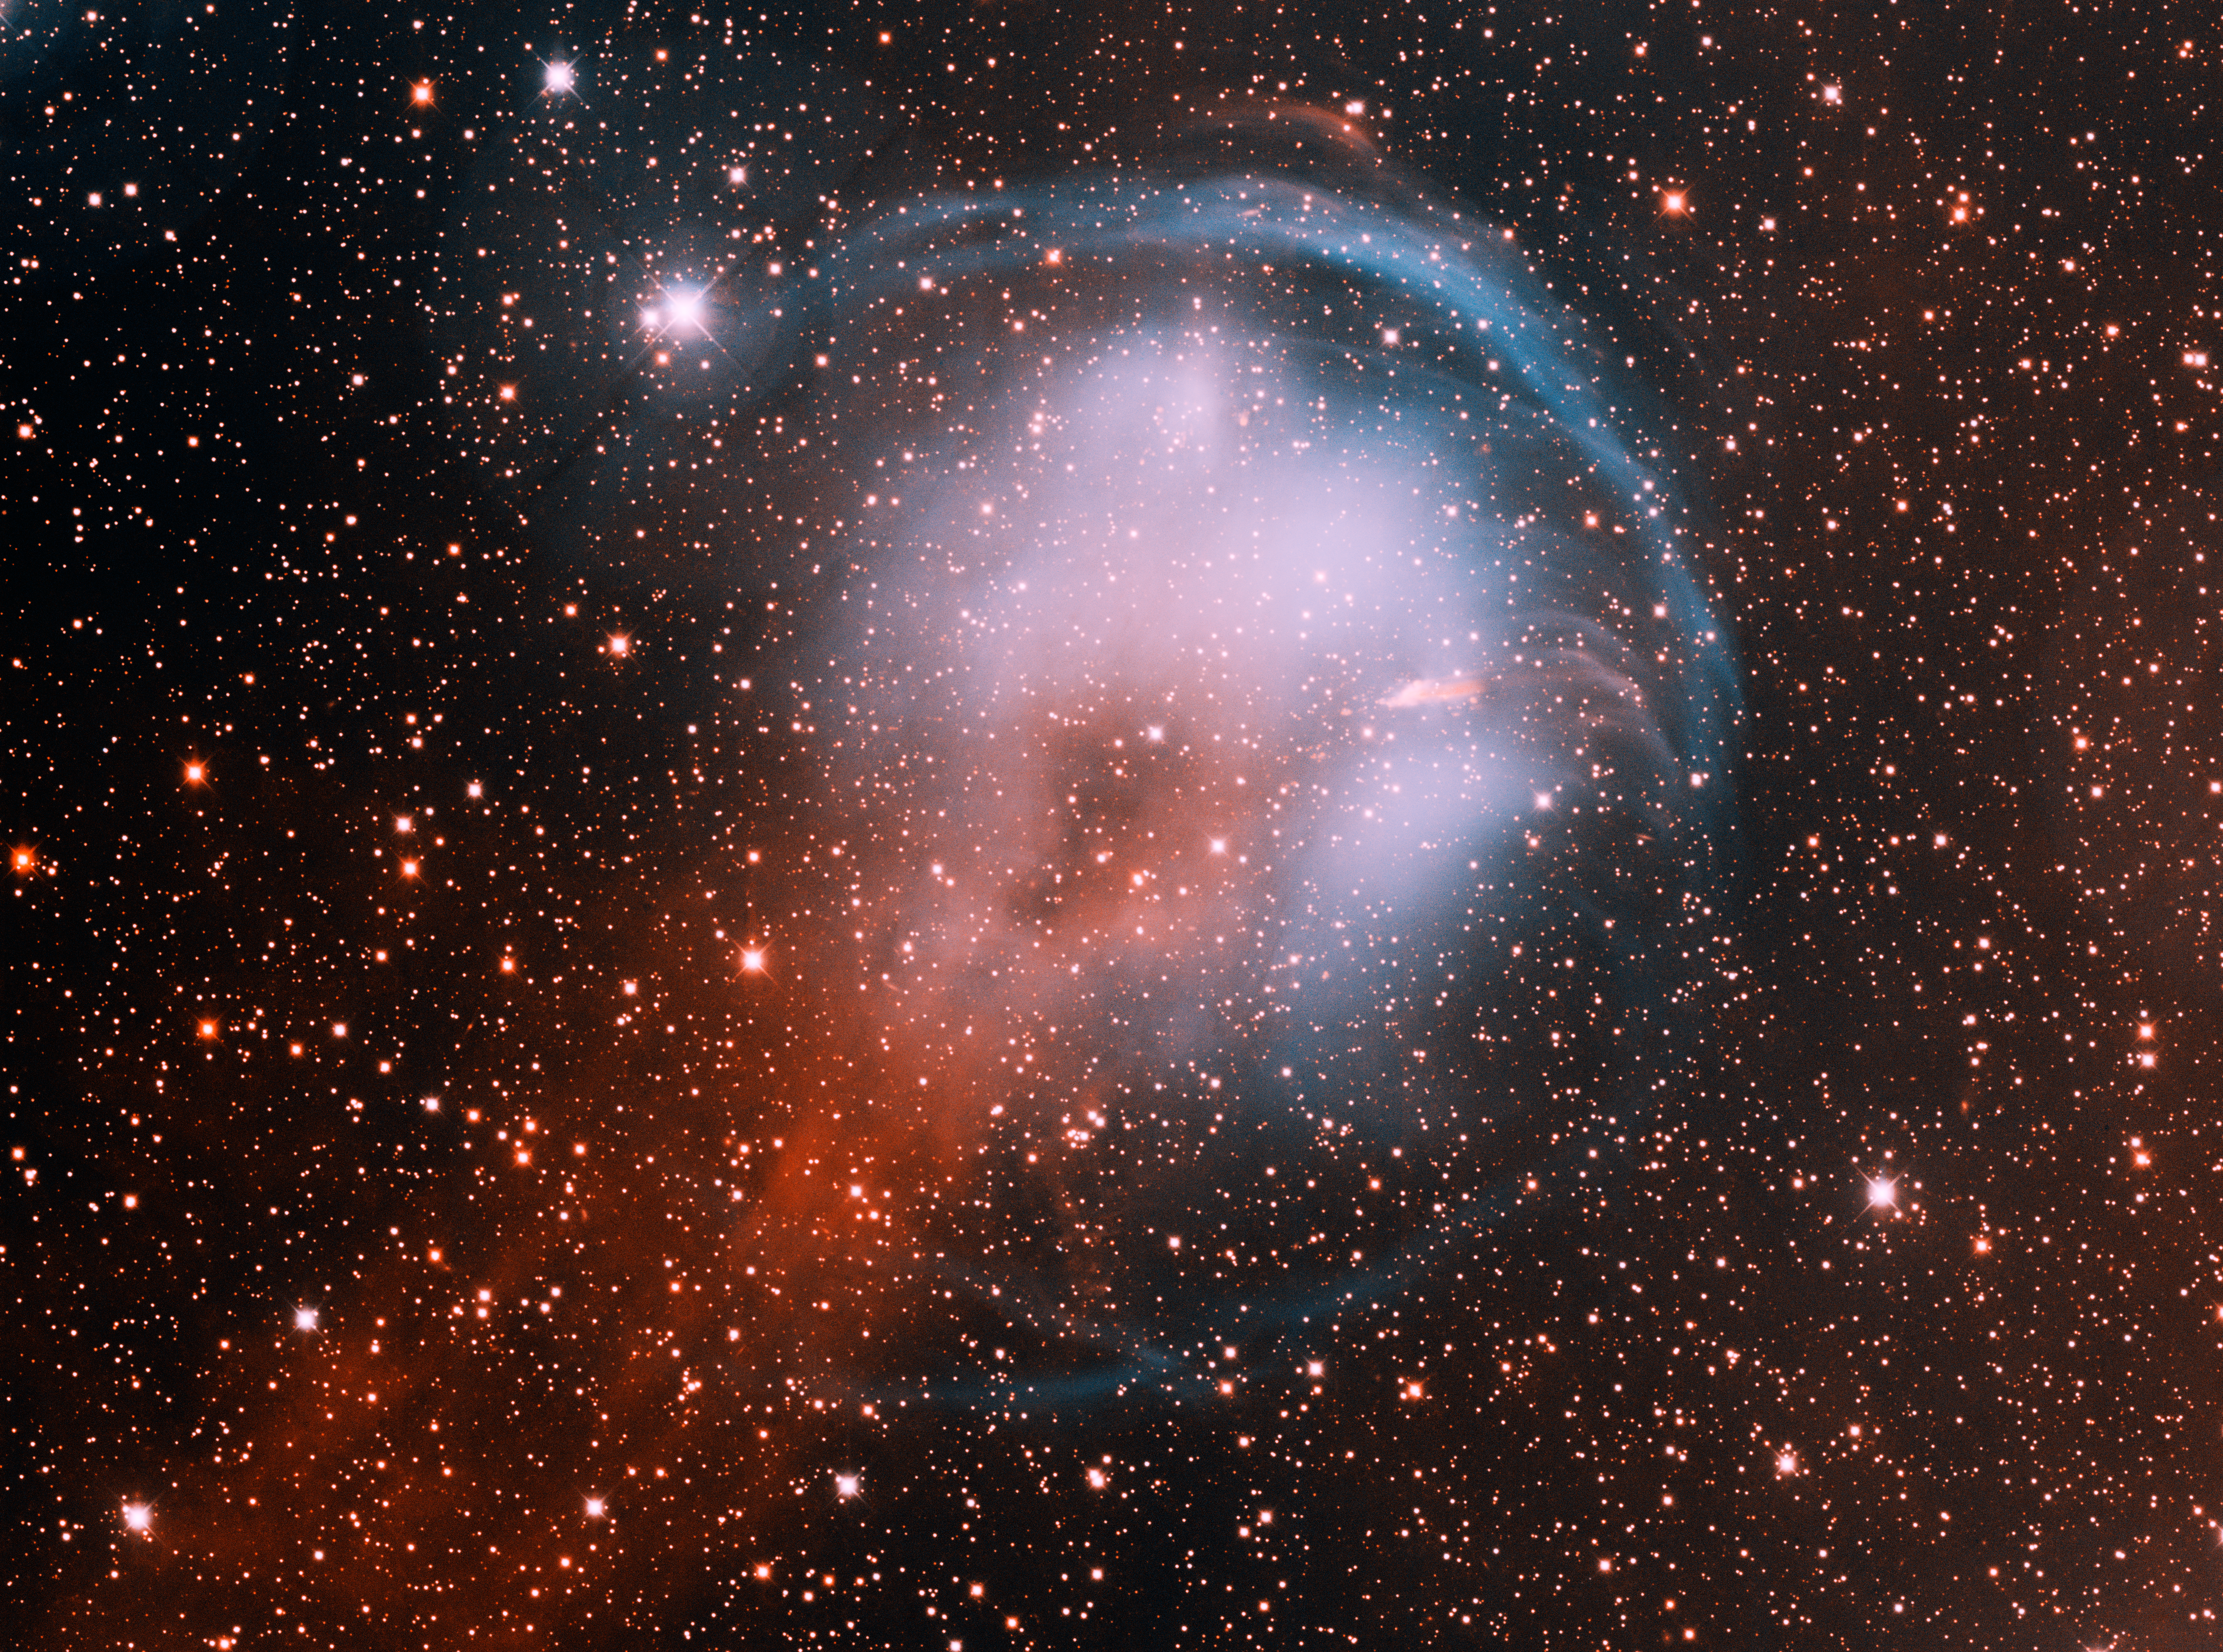

Planetary Nebula HFG1

This image was obtained with the wide-field view of the Mosaic camera on the Mayall 4-meter telescope at Kitt Peak National Observatory. HFG1 is a planetary nebula in the constellation of Cassiopeia. It was produced by a binary star system (V664 Cas) that is moving rapidly through our Galaxy. The star is moving towards the upper-right of the image. As HFG1 plows through the interstellar medium, a bluish bowshock is produced; and a red trail of gas is left behind in its wake. The image was generated with observations in the Hydrogen alpha (red) and Oxygen [OIII] (blue) filters. In this image, North is down and East is to the right.

Credit: NOIRLab/NSF/AURA/T.A. Rector (University of Alaska Anchorage/NSF NOIRLab) & H. Schweiker (NSF NOIRLab)